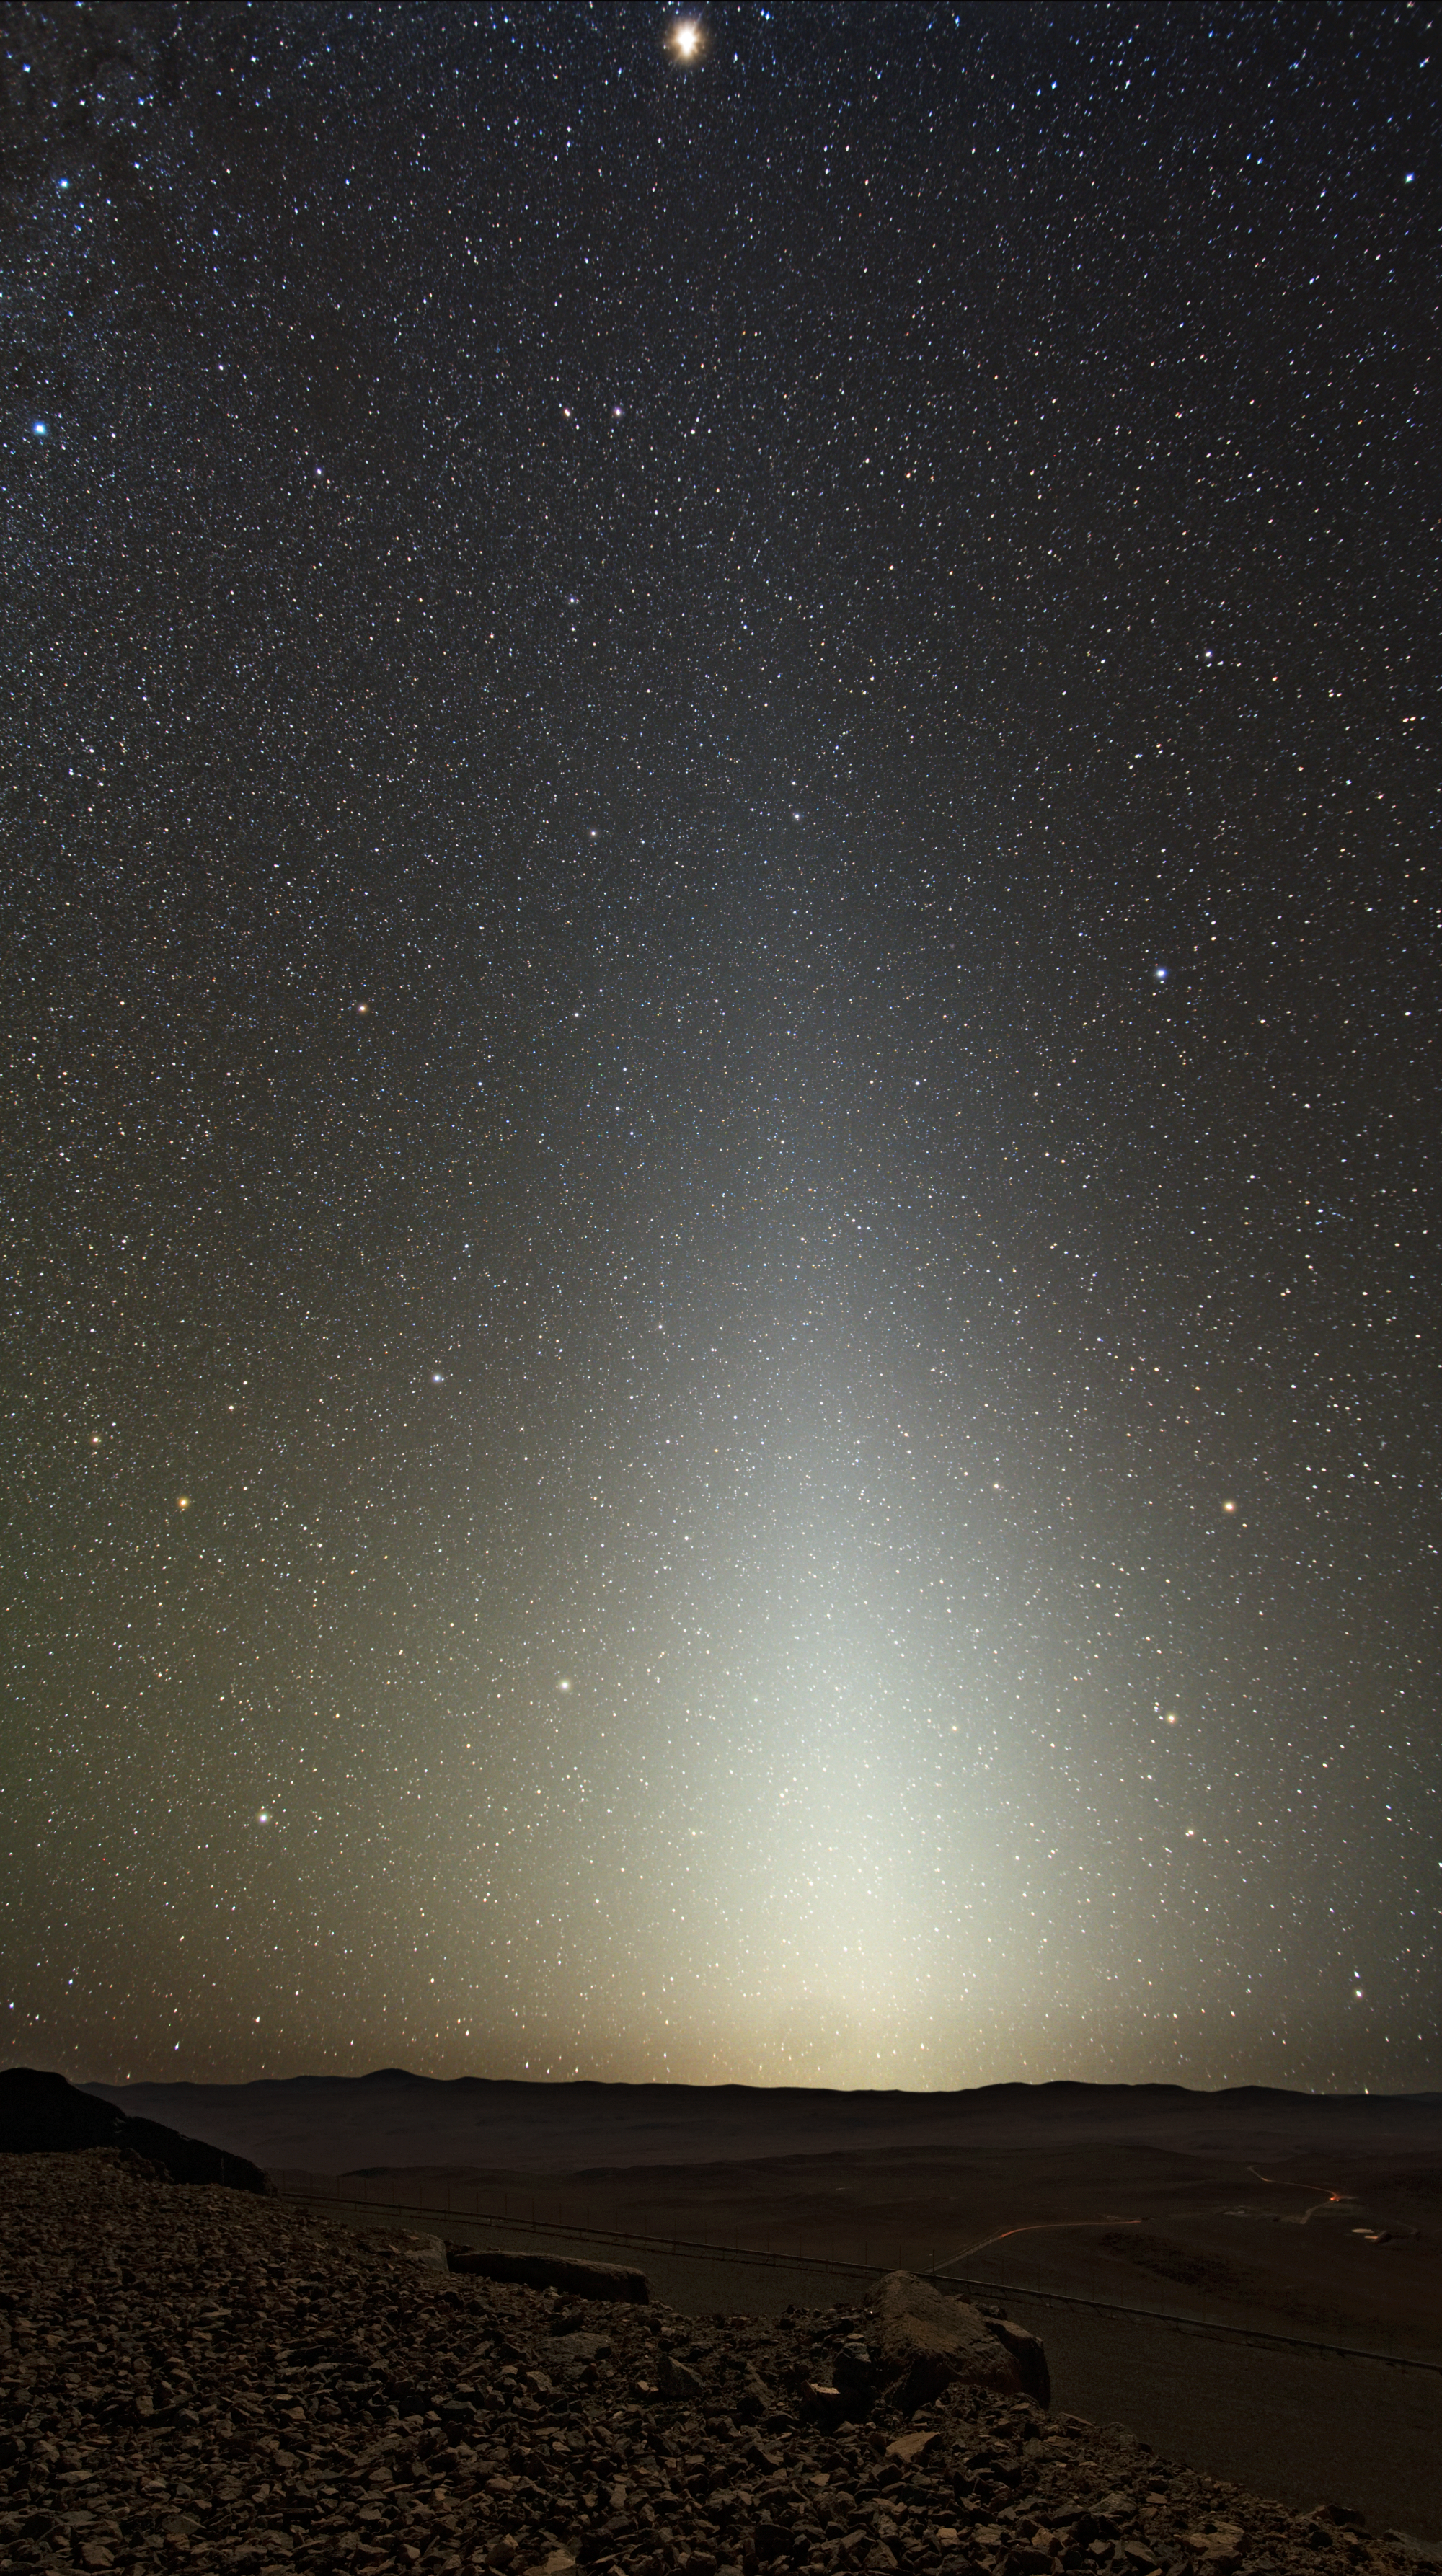

Zodiacal light seen from Paranal

A glorious starry sky, with a bright column due to zodiacal light, illuminates the desert landscape around Cerro Paranal, home to ESO’s Very Large Telescope (VLT).

Credit: ESO/Y. Beletsky